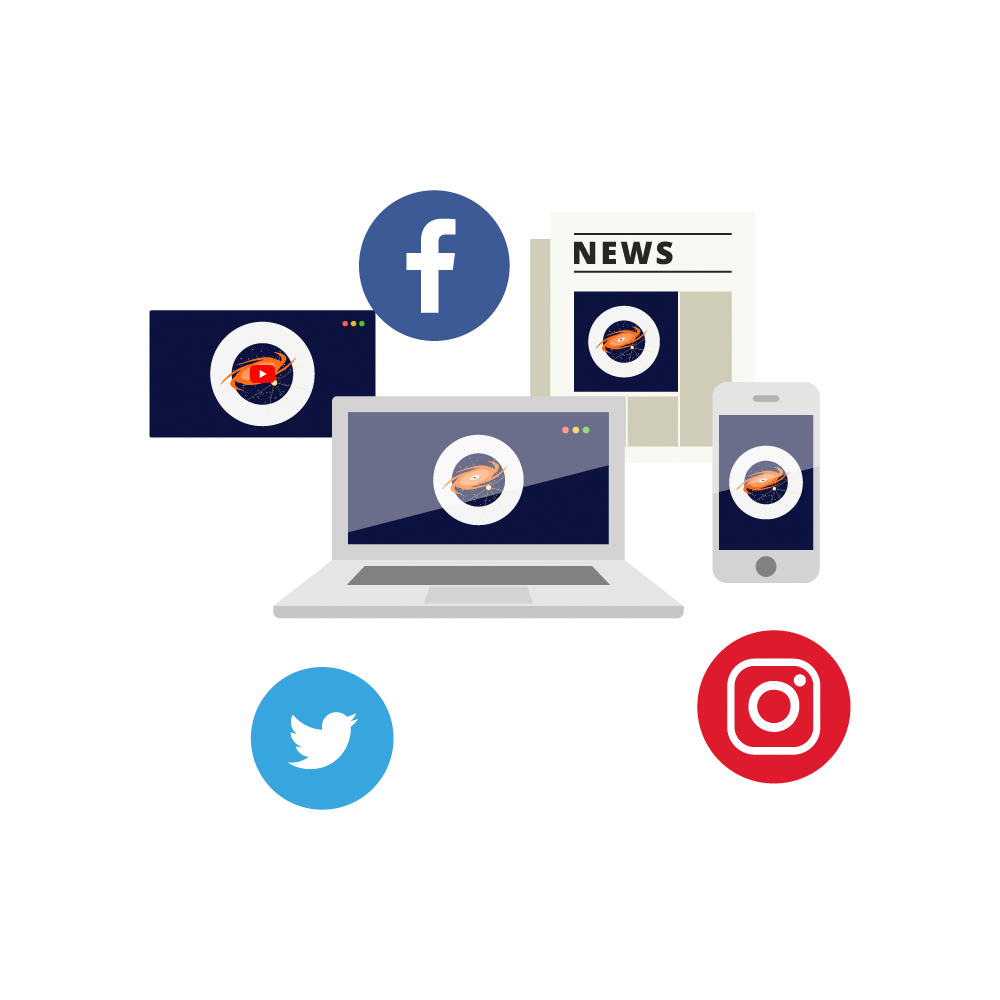

Media Icon

A variety of icons representing media channels accessing astronomy.

Credit: RubinObs/NOIRLab/SLAC/NSF/DOE/AURA/J. Pinto